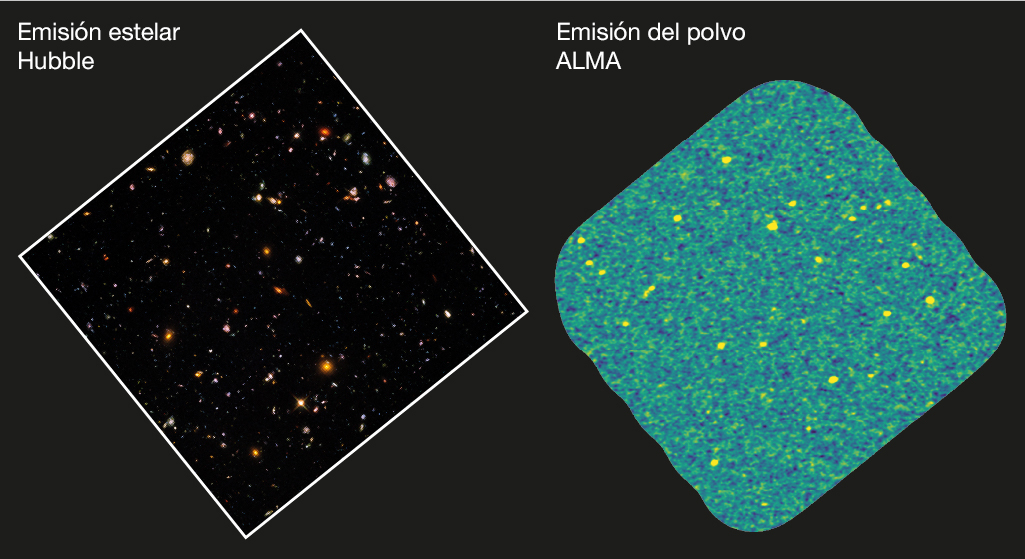

Comparison between the Hubble and ASPECS image

Comparison between the Hubble optical/near-infrared image in the ASPECS footprint of the H-UDF, shown to the right.

Credit: STScI, gonzalez-Lopez et al, ALMA (ESO/NAOJ/NRAO)